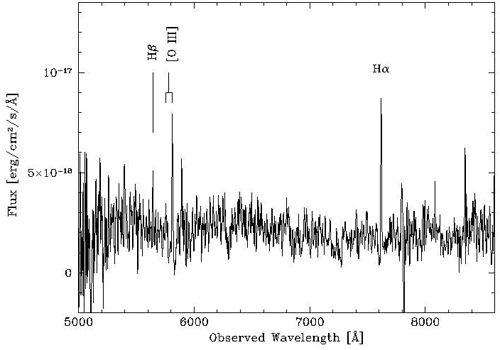

Observations under poor seeing and several magnitudes of cloud extinction

These observations were taken with the Gemini Multi-Object Spectrograph (GMOS) on the Gemini North telescope under poor seeing and several magnitudes of cloud extinction, with high humidity threatening and twilight approaching. The spectrum is that of a star-forming galaxy at a redshift of z = 0.16, corresponding to a distance of 1.9 billion light years. This is the first measurement of the distance scale to short gamma-ray bursts.

Credit: International Gemini Observatory/NOIRLab/NSF/AURA